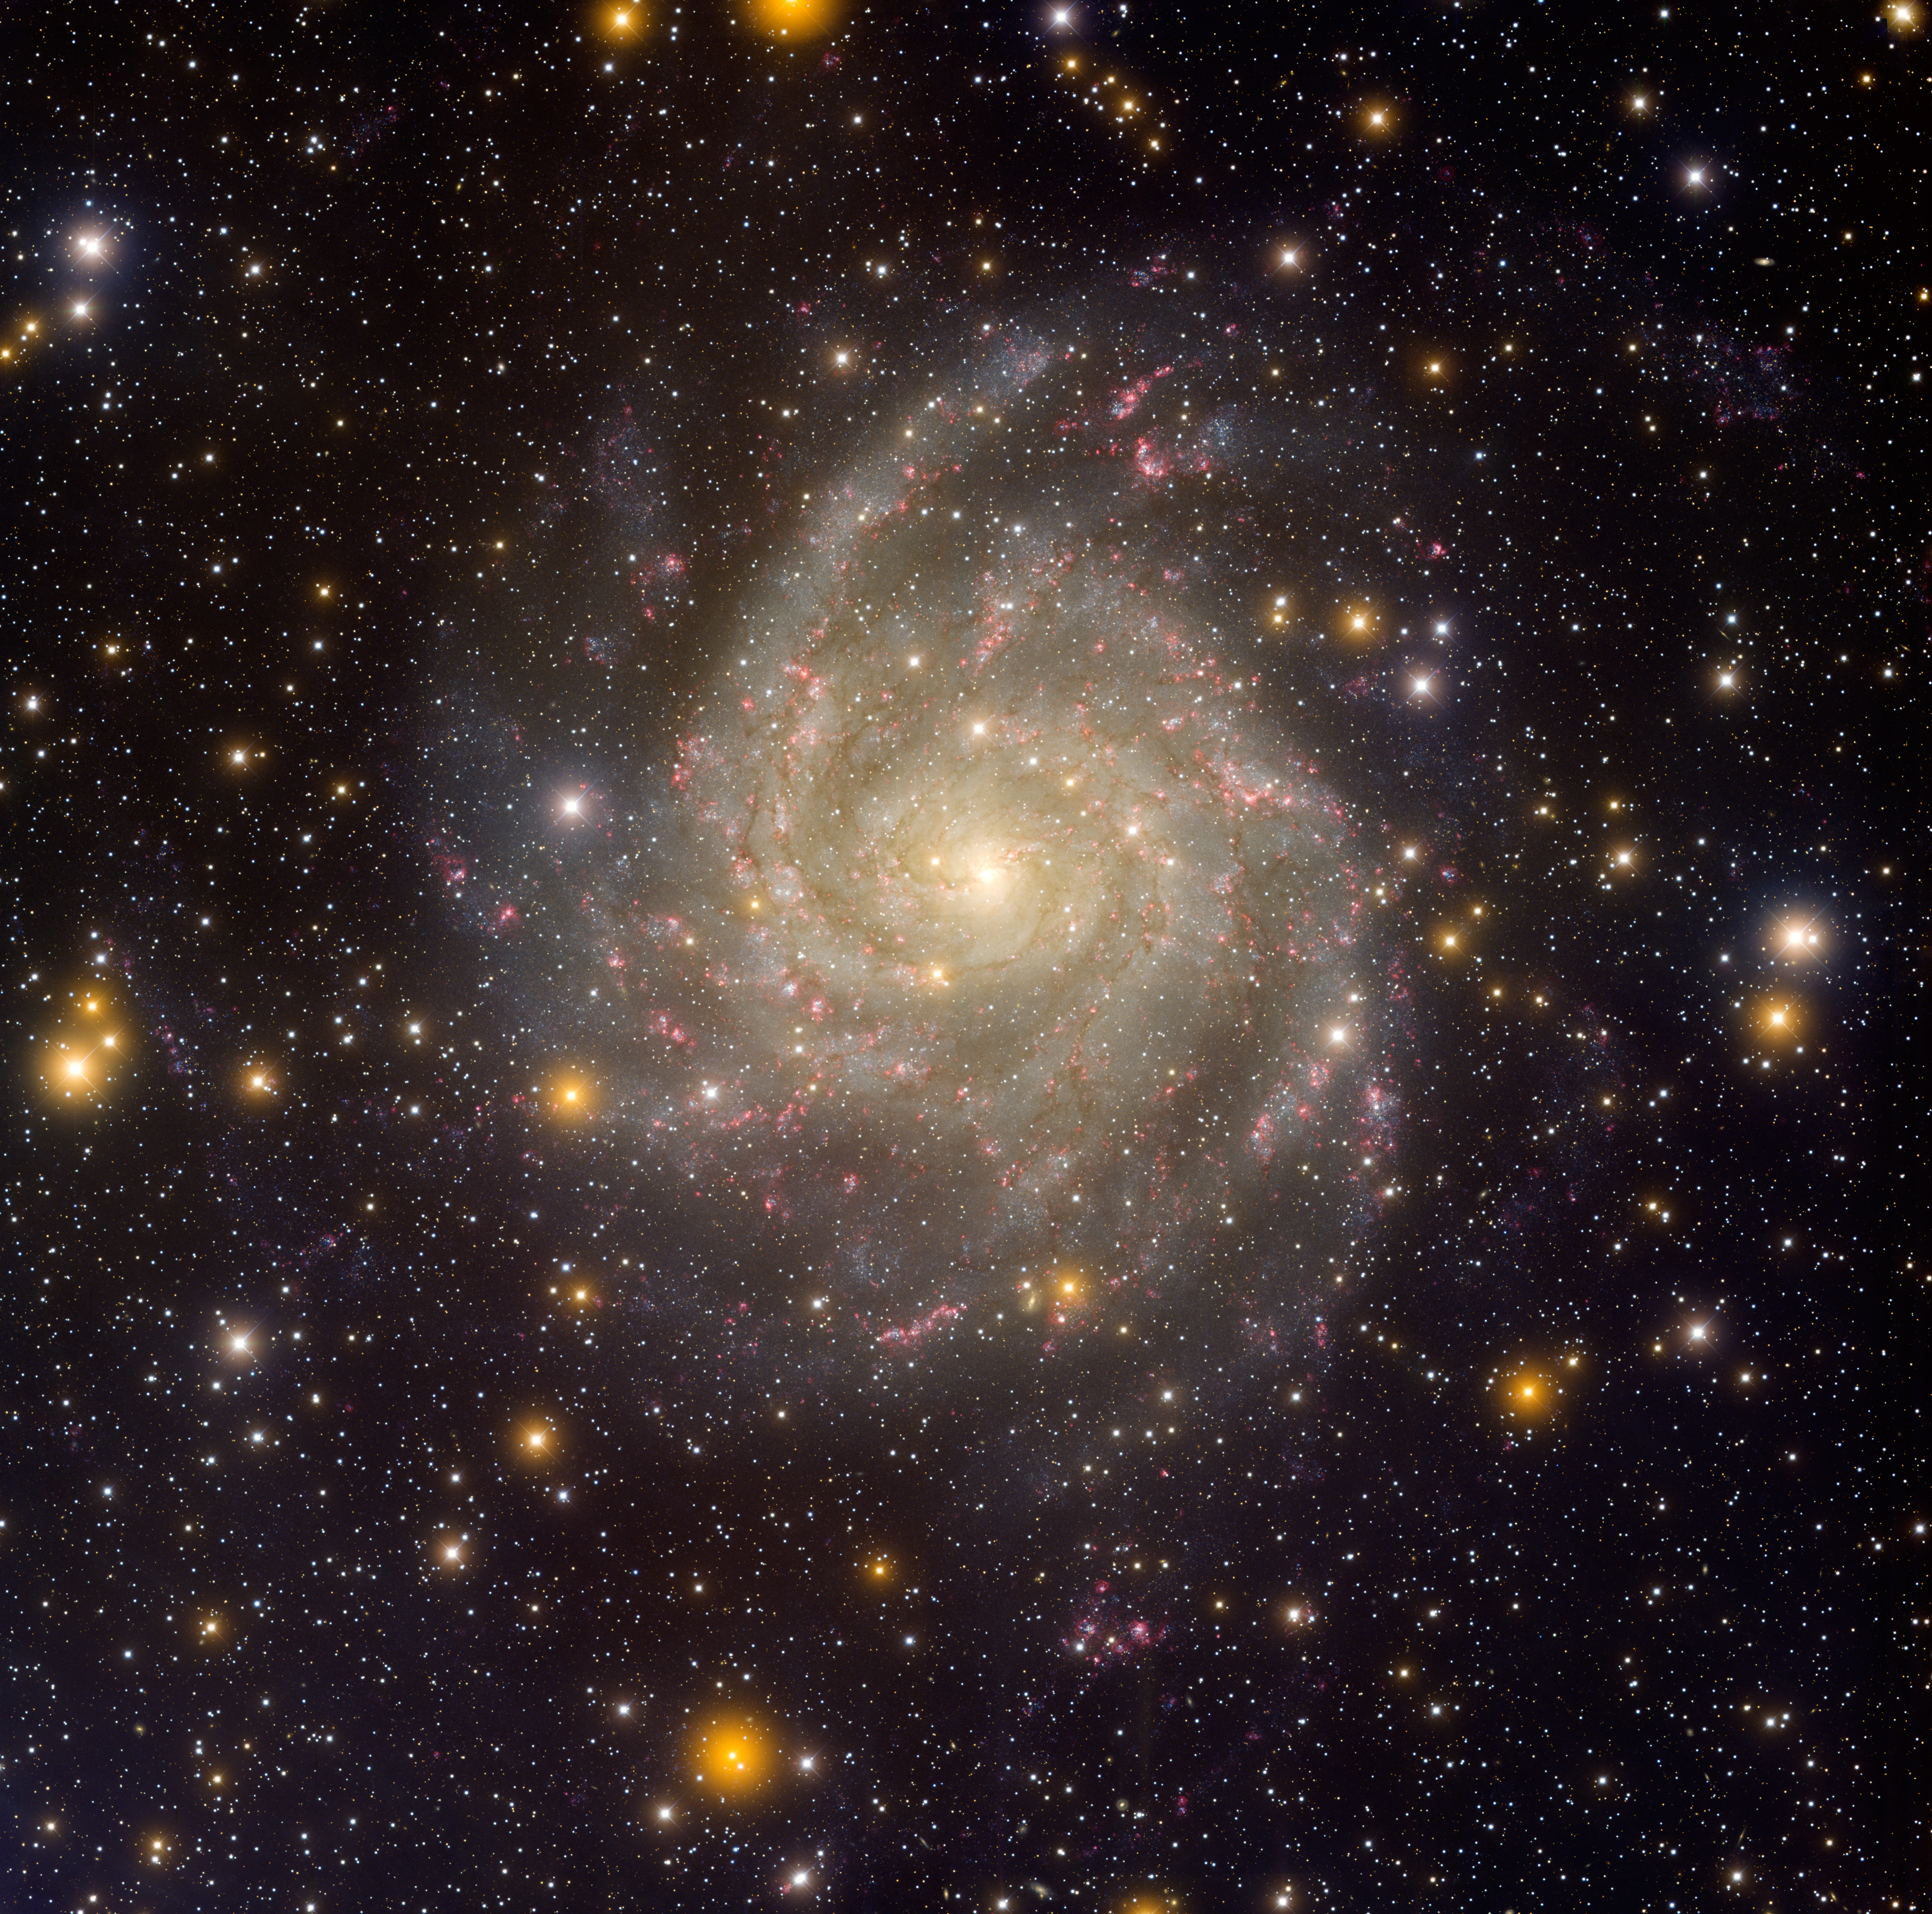

Spiral Galaxy IC 342

Spiral Galaxy IC 342 is located roughly 11 million light-years from Earth in the constellation Camelopardalis, “the giraffe.” Its face-on appearance in the sky — as opposed to our tilted and edge-on views of many other nearby galaxies, such as the large spiral galaxy Andromeda (M31) — makes IC 342 a prime target for studies of star formation and astrochemistry. The image, obtained in late 2006, was taken using the 64-megapixel Mosaic-1 digital imager on the Mayall 4-meter telescope. This image is the subject of NOAO press release 07-03.

Credit: NOIRLab/NSF/AURA/T.A. Rector (NSF NOIRLab/University of Alaska Anchorage) & H. Schweiker (WIYN/NSF NOIRLab)